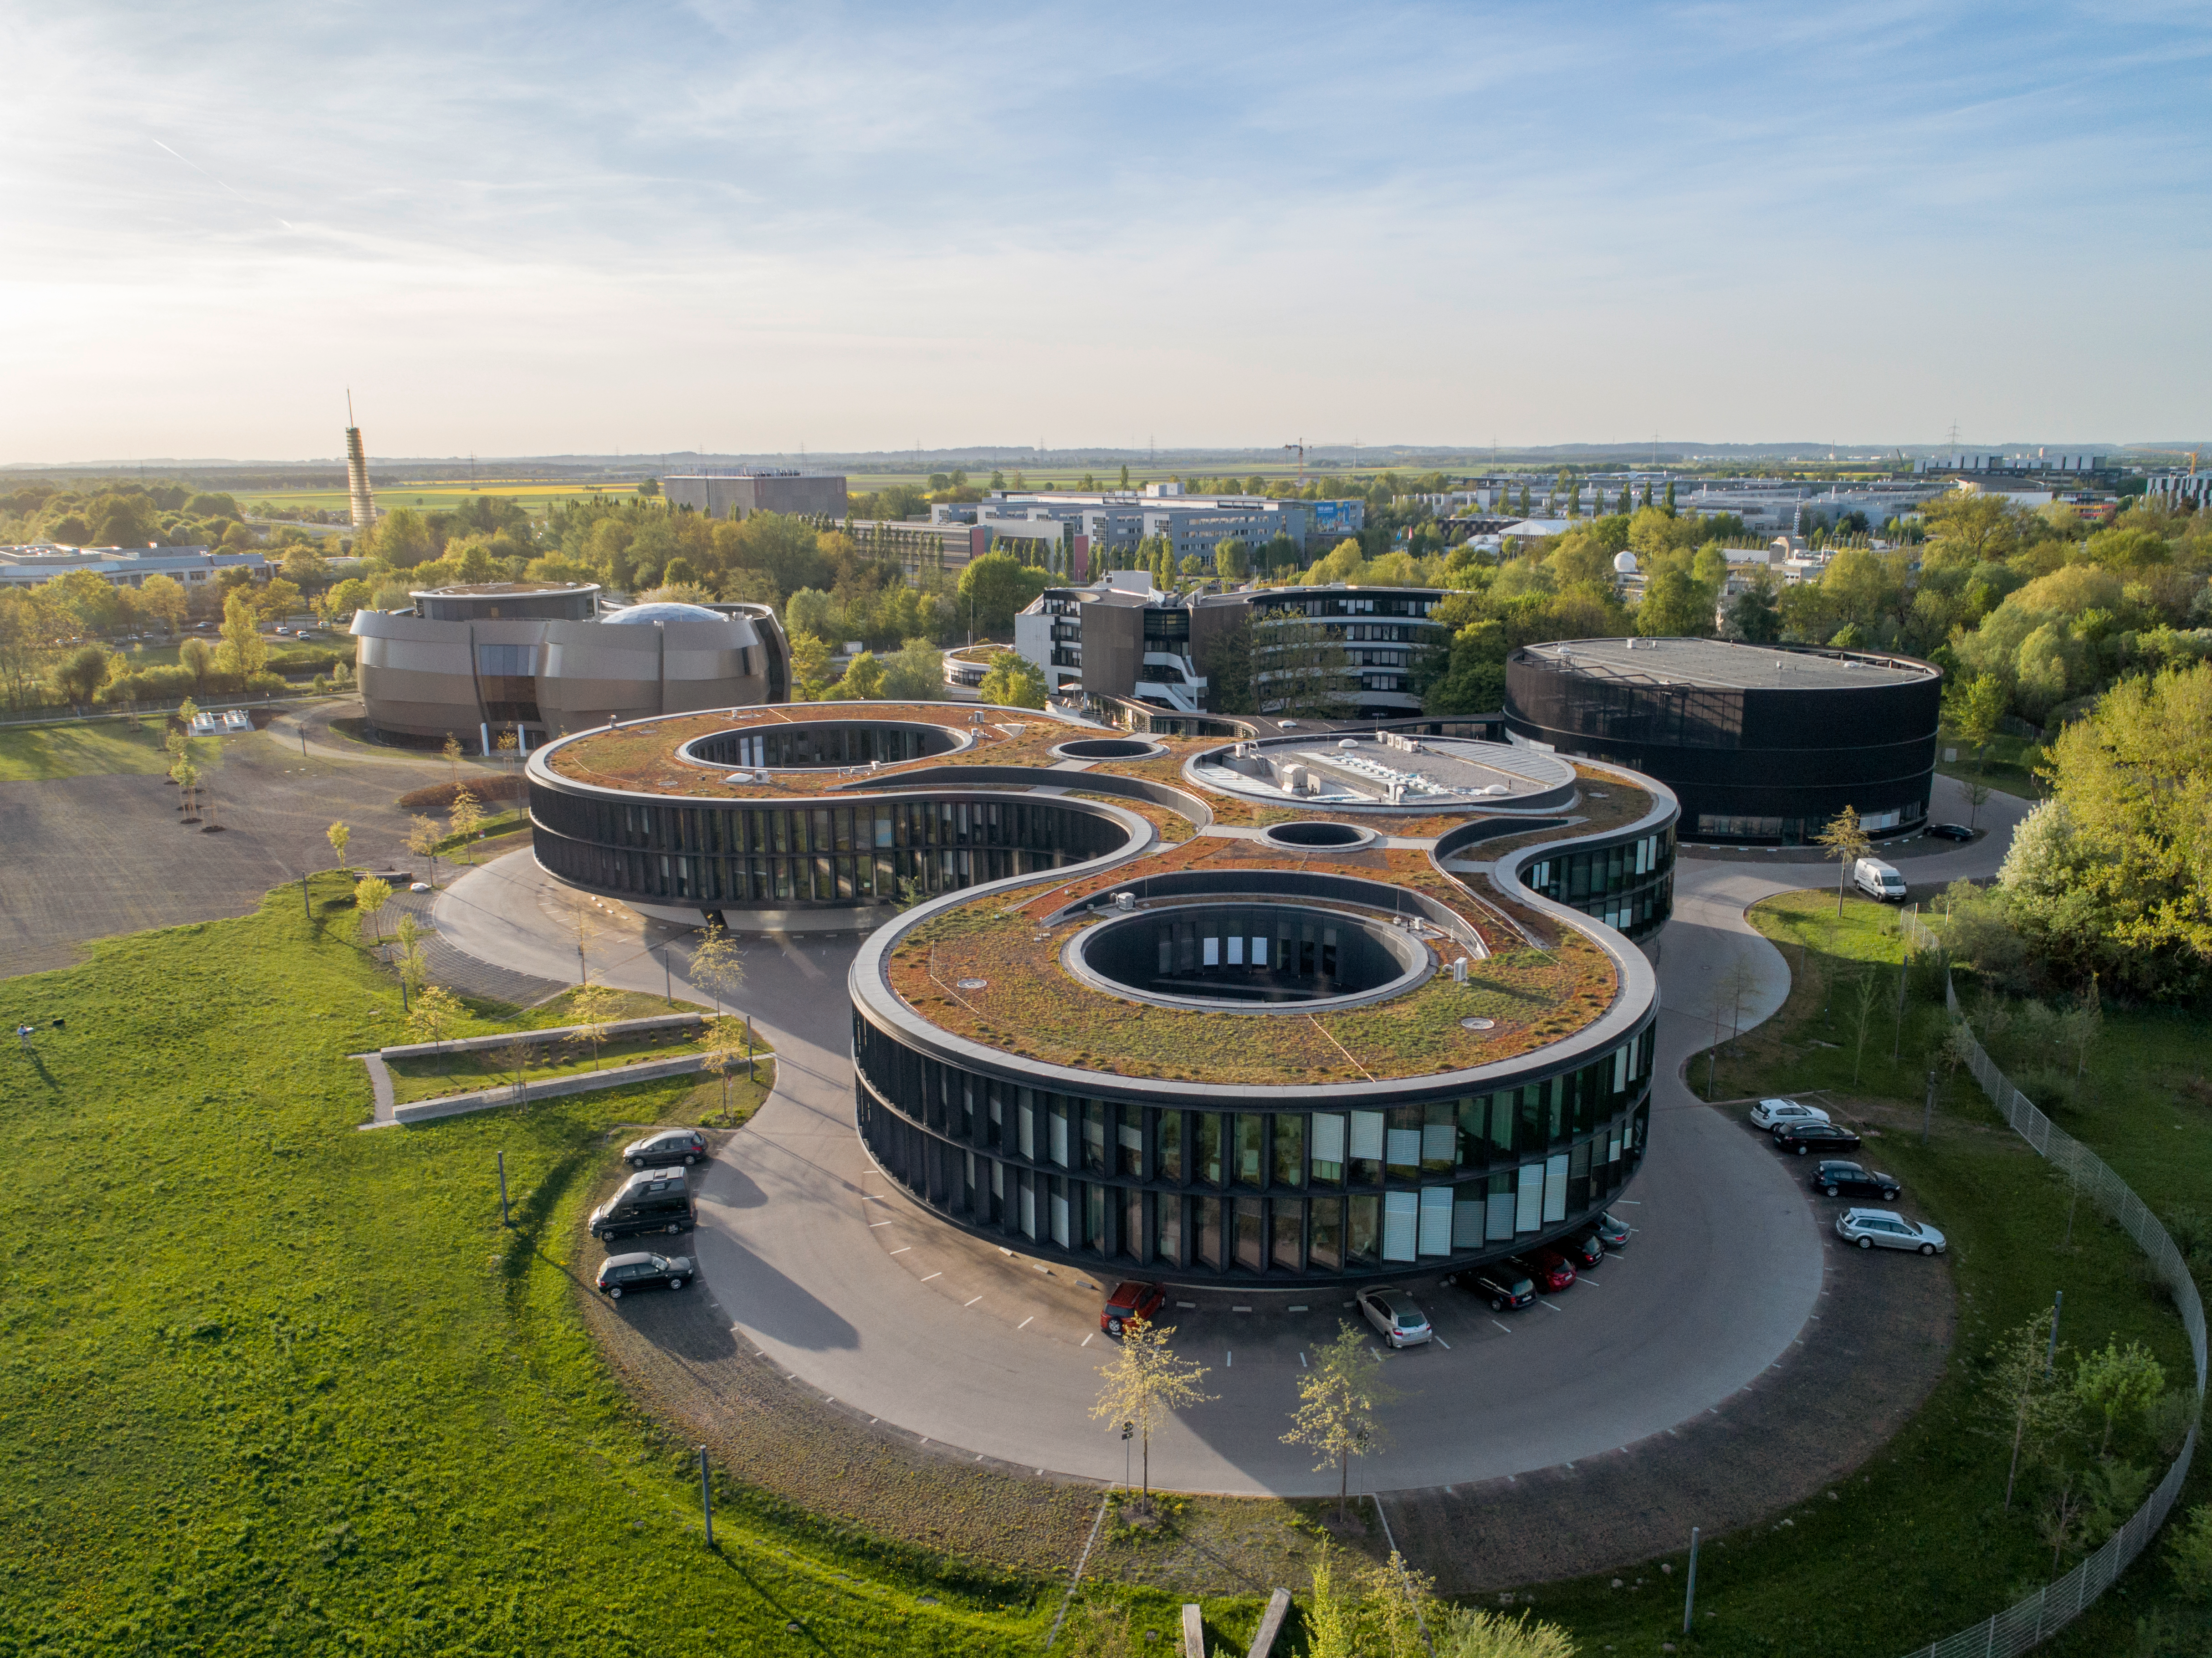

ESO Headquarters

The ESO headquarters in Garching bei München, Germany. The ESO Supernova Planetarium & Visitor Centre can be seen in the background.

Credit: ESO/C. Malin (christophmalin.com)